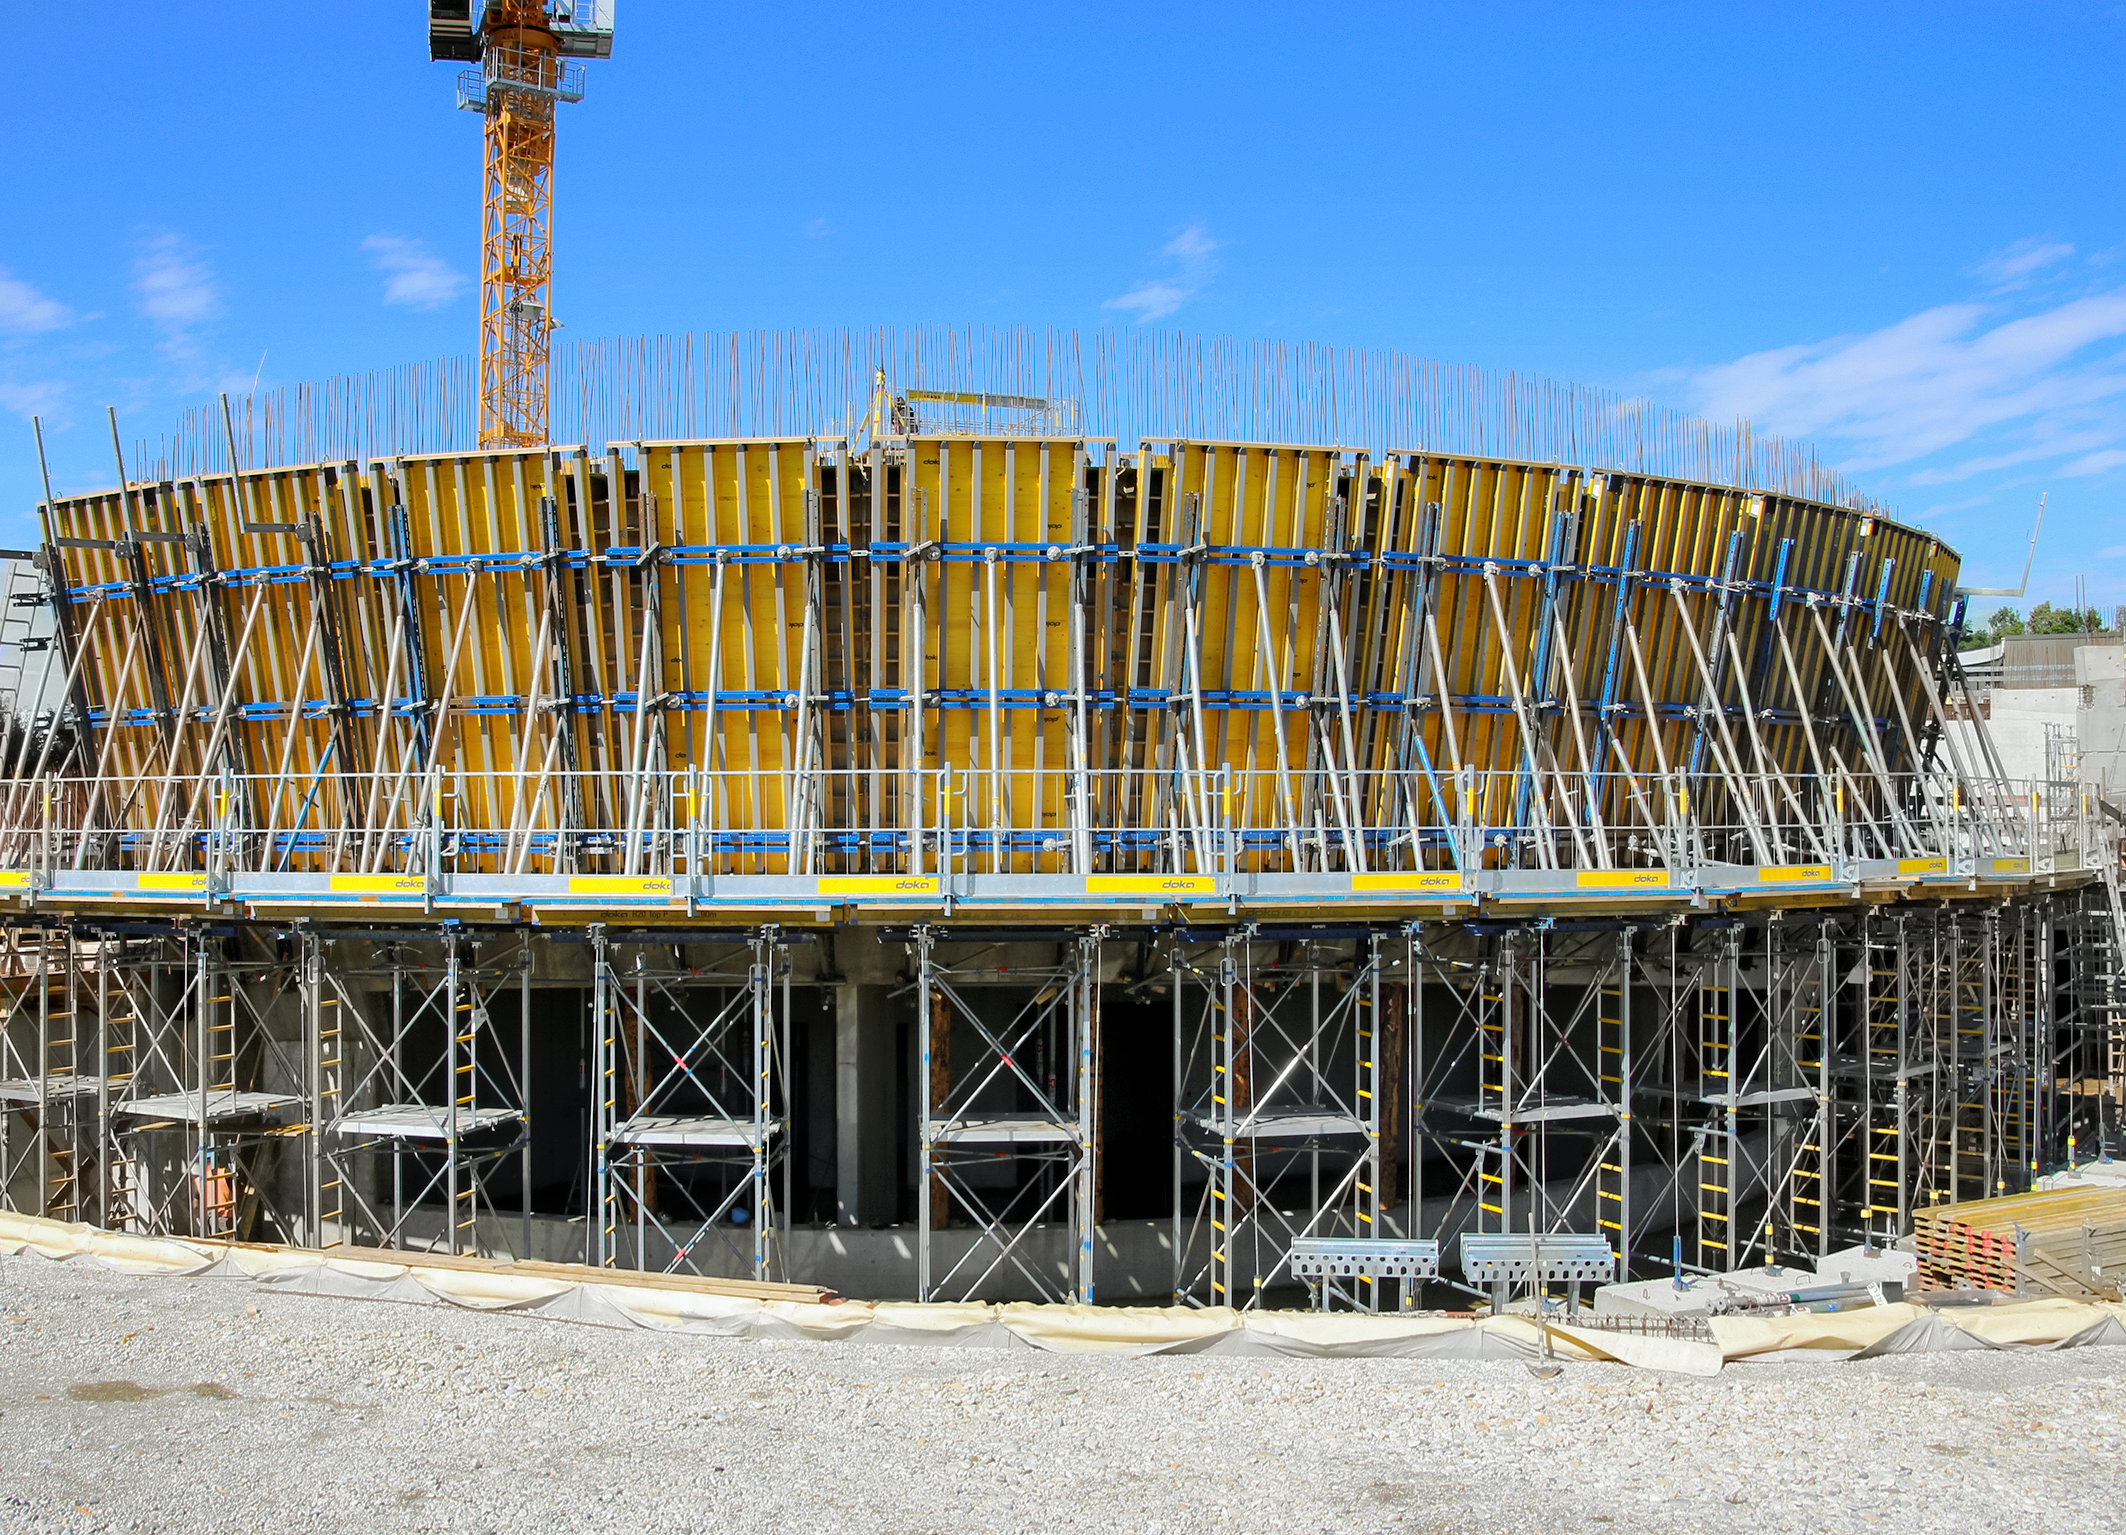

Supporting the Supernova with scaffolding

Photo taken during the construction of the ESO Supernova Planetarium & Visitor Centre.

Credit: ESO